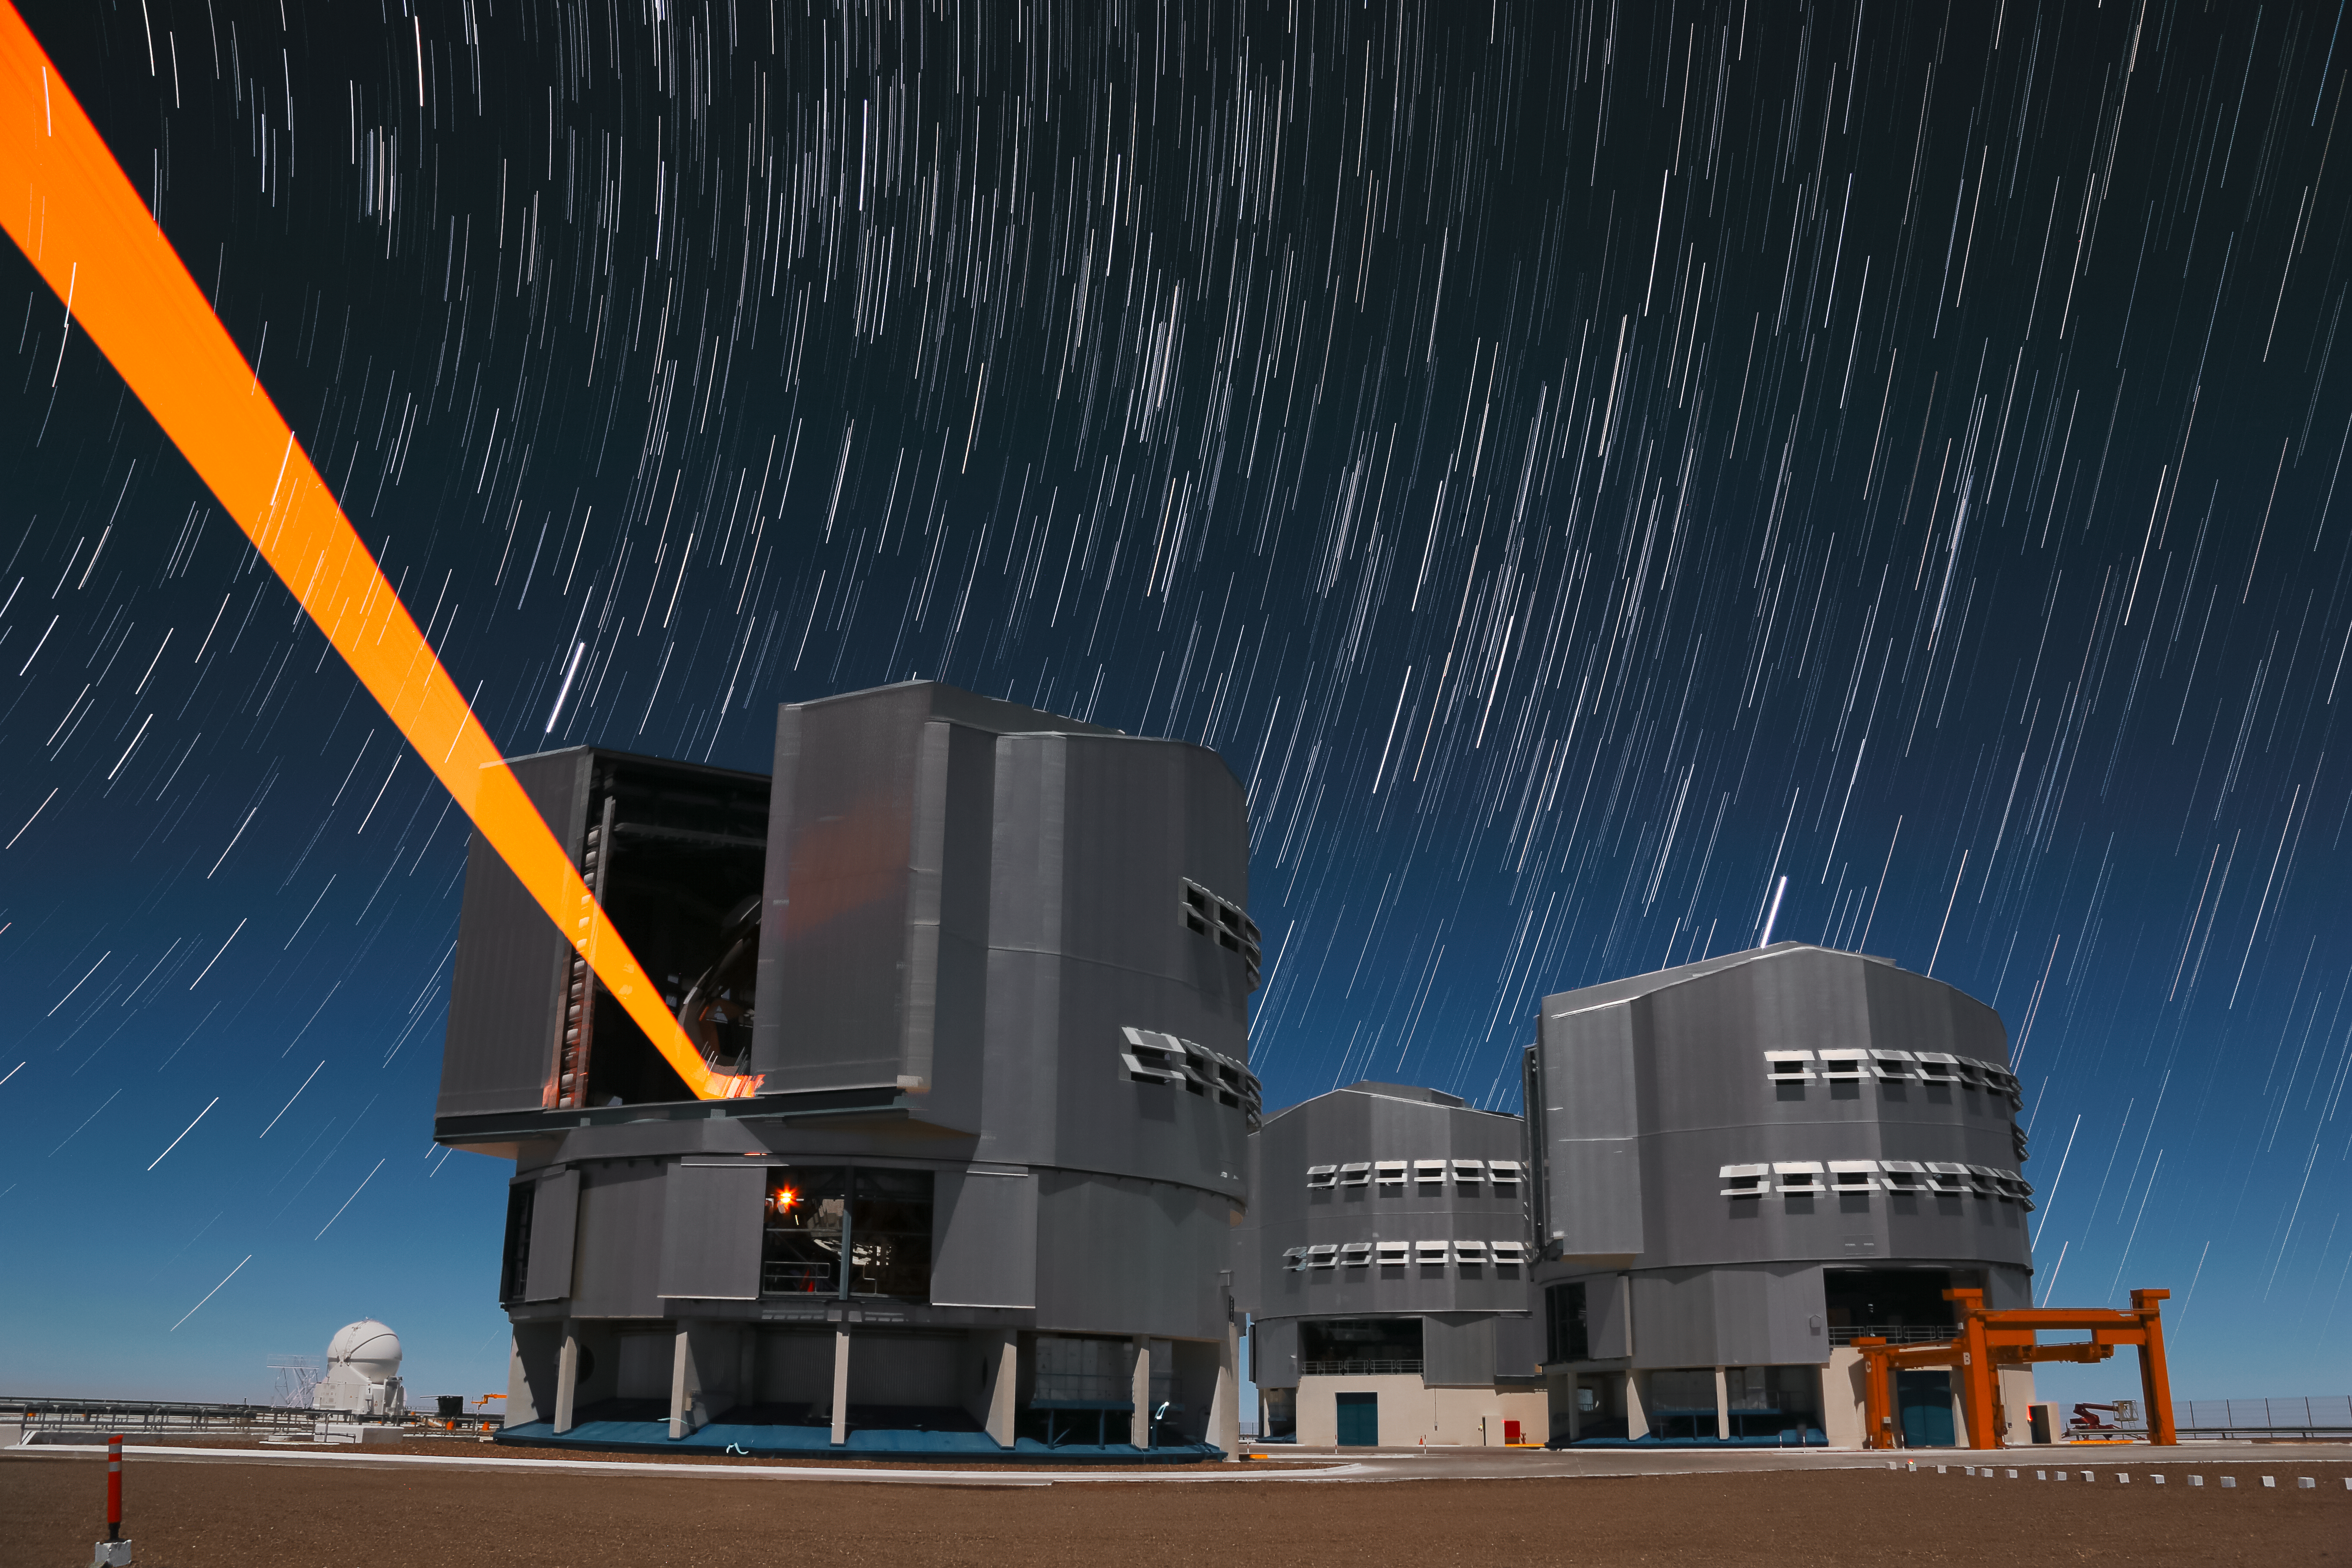

Starry skies over Paranal

Star trails and the unmistakable beam of a laser are captured over ESO's Very Large Telescope, situated atop the Paranal Observatory in northern Chile. As the Earth rotates on its axis the cosmos appears to move across the sky — a long exposure reveals the paths various stars take.

Credit: ESO/F. Char